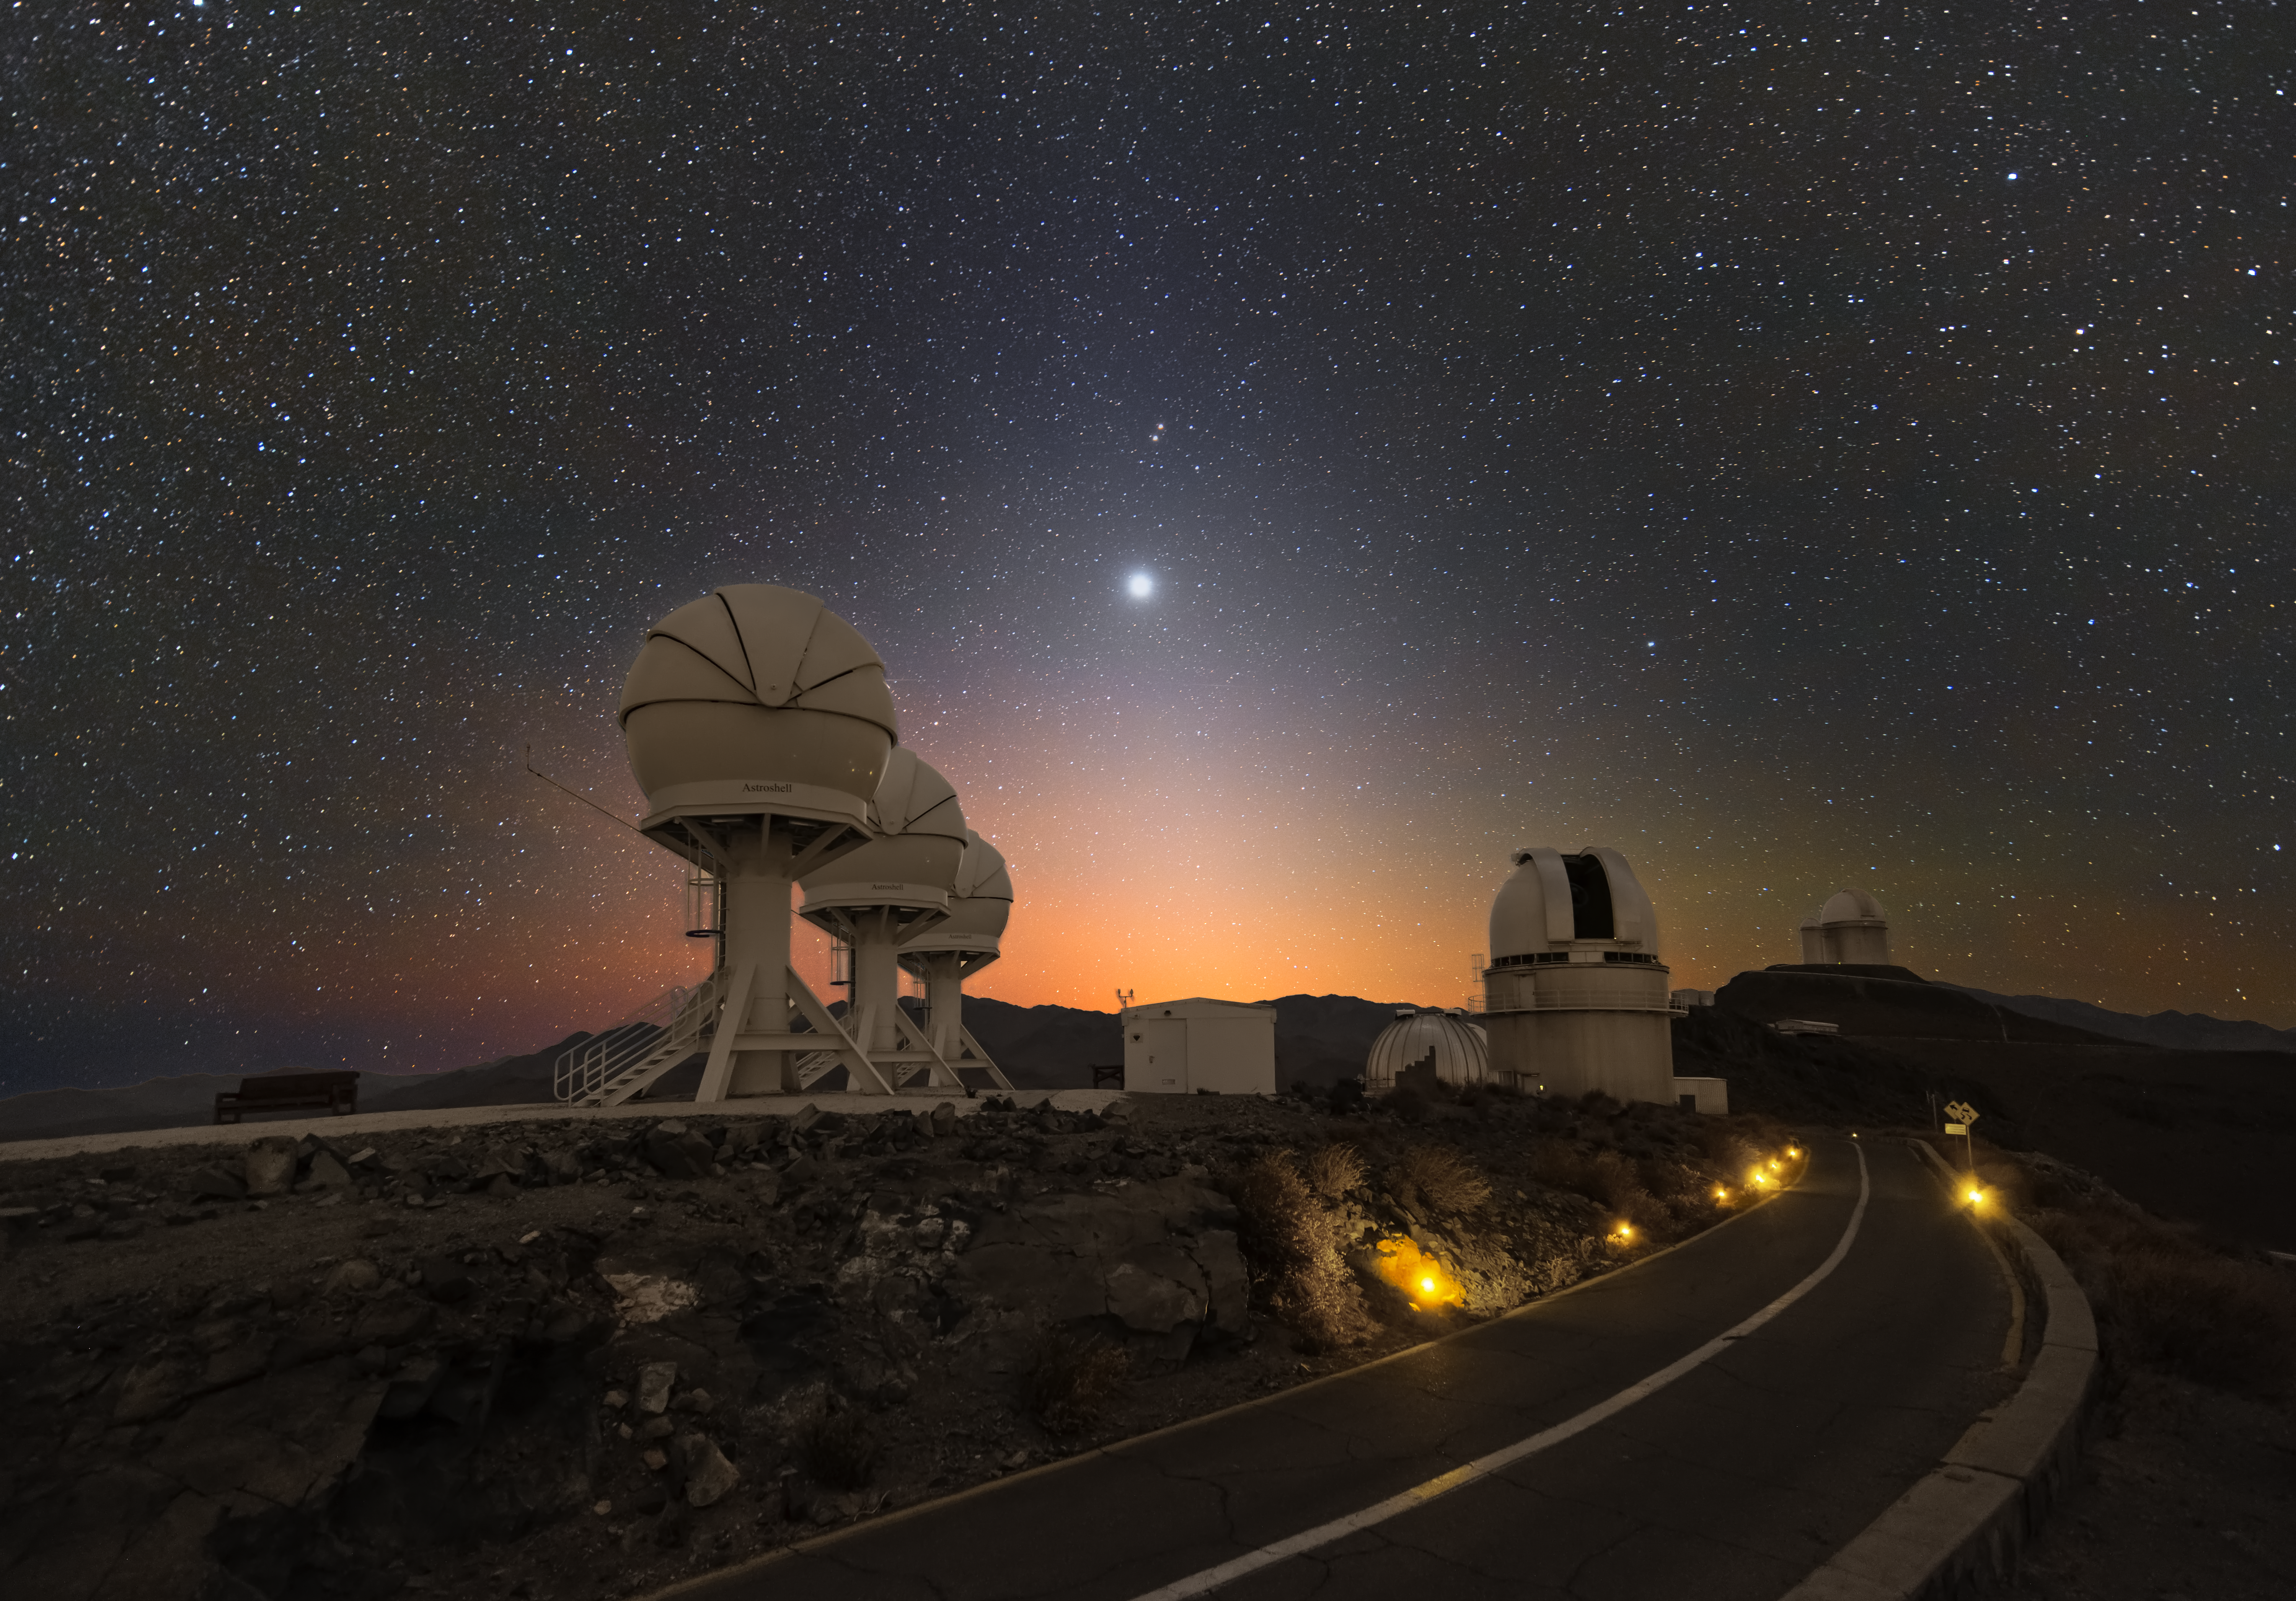

Venus over the BlackGEM telescopes

In this Picture of the Week, Venus is shining brightly over ESO’s La Silla Observatory in Chile. The picture was taken just before dawn, towards the East, and also features the diffuse zodiacal light –– sunlight scattered by dust particles in the Solar System.

The three domes to the left of the road are the BlackGEM telescopes, built by Radboud University, the Netherlands Research School for Astronomy (NOVA), and KU Leuven. BlackGEM will search for the afterglow of some of the most dramatic events in the Universe, such as the collision of black holes and neutron stars. The ripples in space and time generated by these violent events can be detected by the LIGO and Virgo observatories. Thanks to their large field of view, the BlackGEM telescopes can locate the source of visible light from the afterglow of these events, and thereby pinpoint where the collision took place. This allows astronomers to study in greater detail what happens when black holes and neutron stars merge.

Credit: Z. Bardon (bardon.cz)/ESO